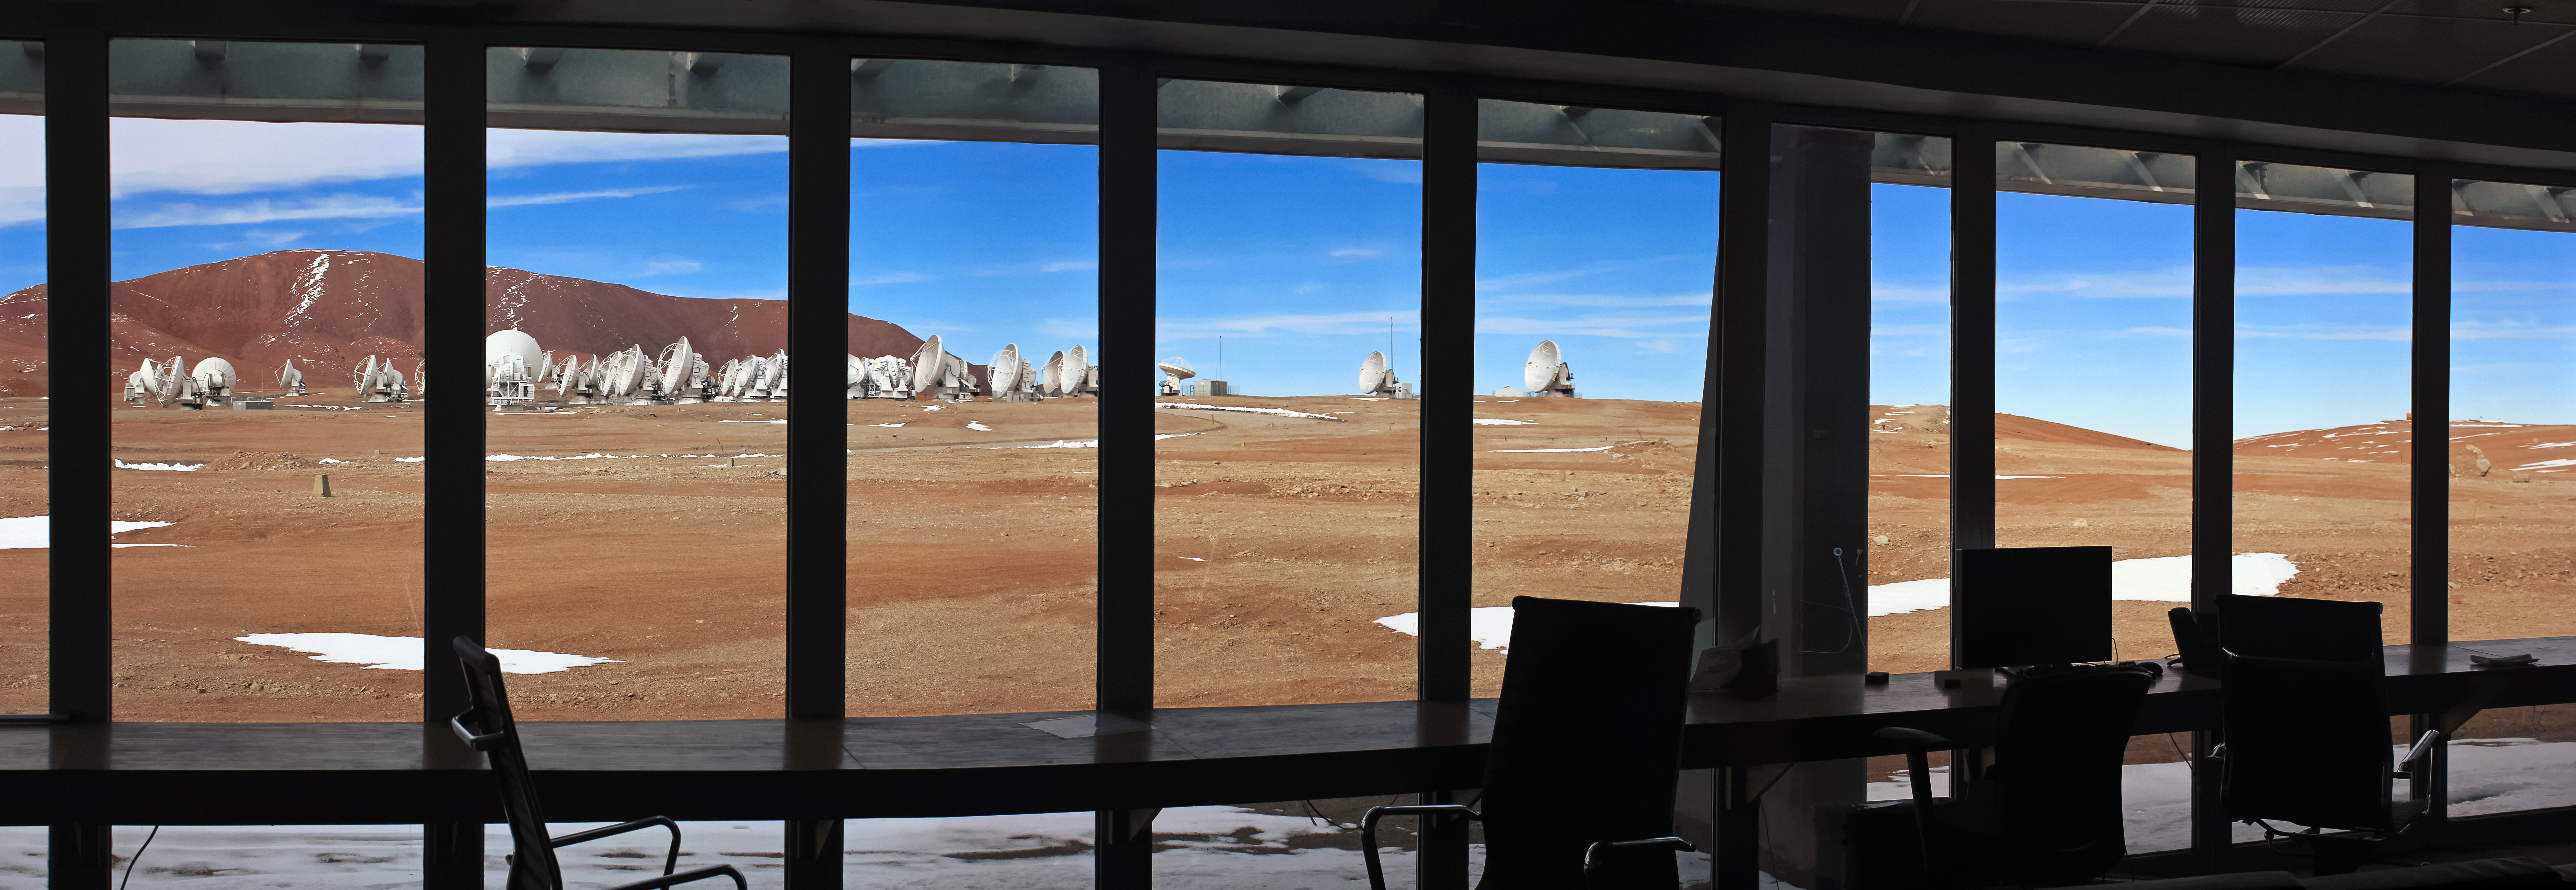

This is the view out of the ALMA Array

This is the view out of the ALMA Array Operations Site (AOS) Technical Building, the second highest building in the world.

Credit: D. Schreiner and S. Degezelle (ESO)